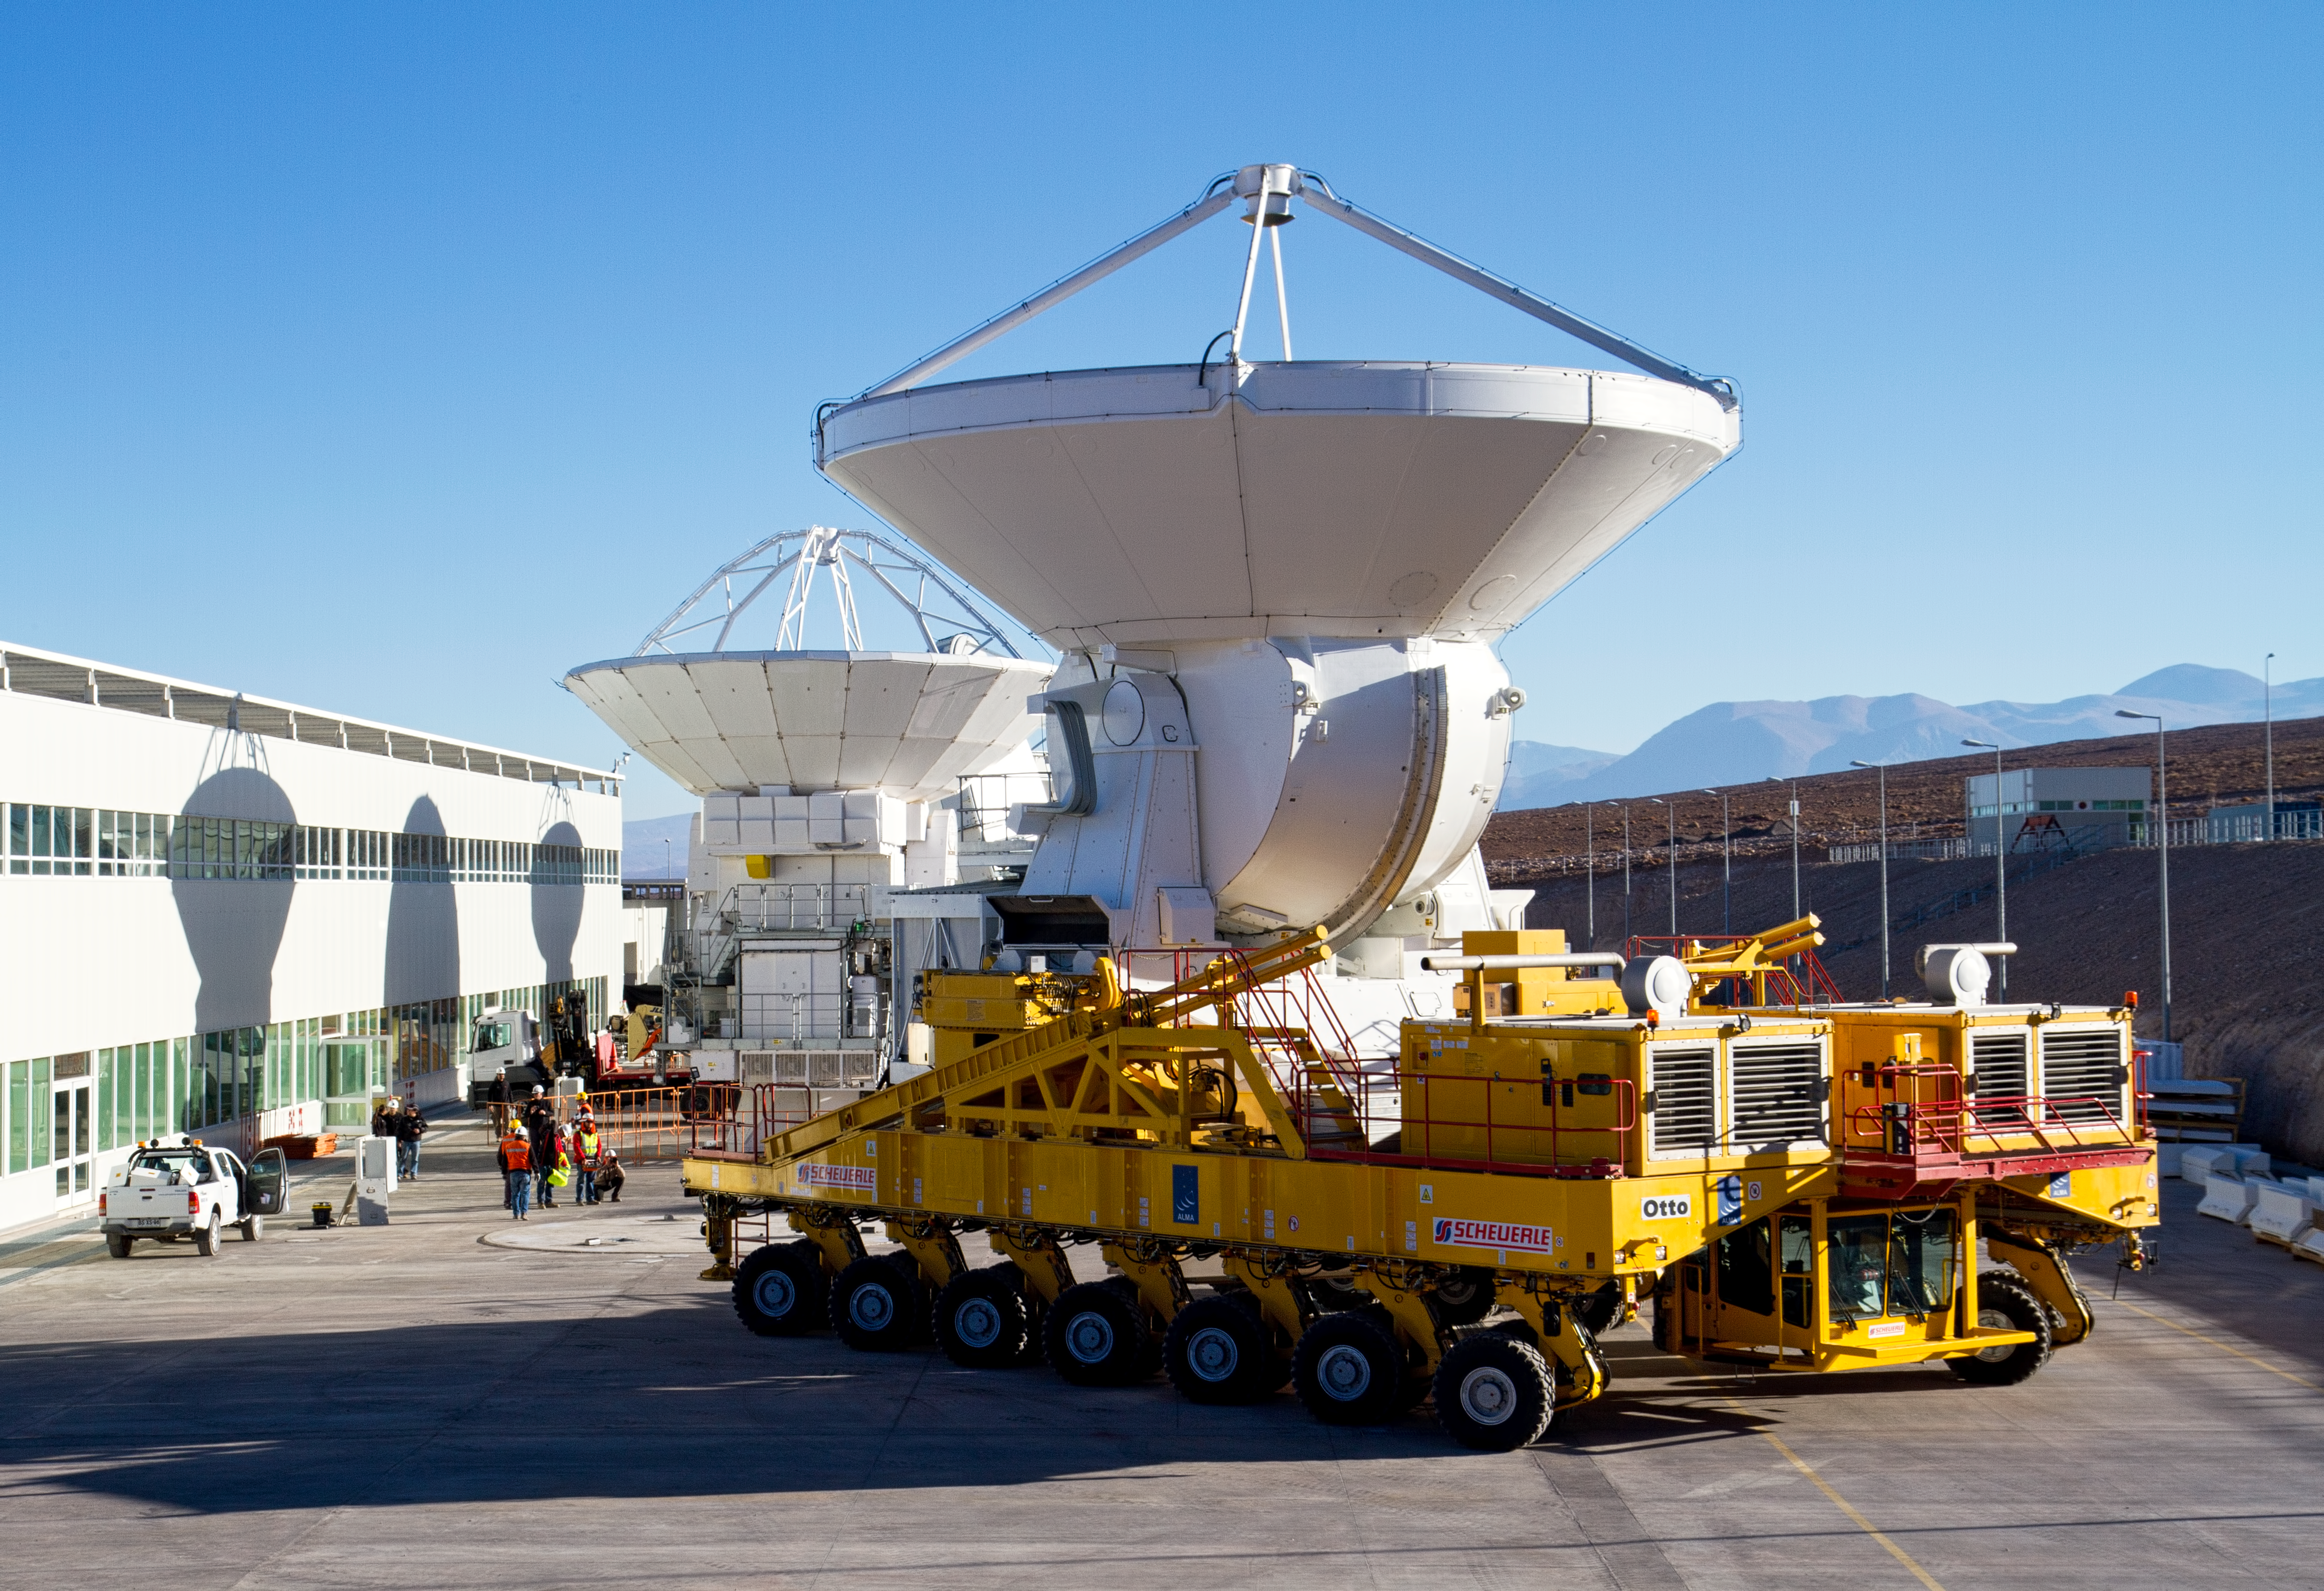

First European ALMA antenna handed over to Joint ALMA Observatory

The first European antenna for ALMA is moved the short distance from the Site Erection Facility, where it was assembled, to the Operations Support Facility on one of the giant yellow ALMA transporter vehicles. The two sites are next to each other, at an altitude of 2900 metres in the foothills of the Chilean Andes. This short trip marks the handover of the antenna from the AEM Consortium (Thales Alenia Space, European Industrial Engineering, and MT-Mechatronics), who built it, to the ALMA Observatory. The antenna weighs about 95 tonnes, and its dish has a diameter of 12 metres. It joins other antennas provided by the North American and East Asian ALMA partners. After testing at the OSF, it will be moved up to the 5000-metre Chajnantor plateau, where the ALMA telescope is taking shape.

Read more about this event on http://www.eso.org/public/announcements/ann11022/

Credit: ESO/S. Rossi